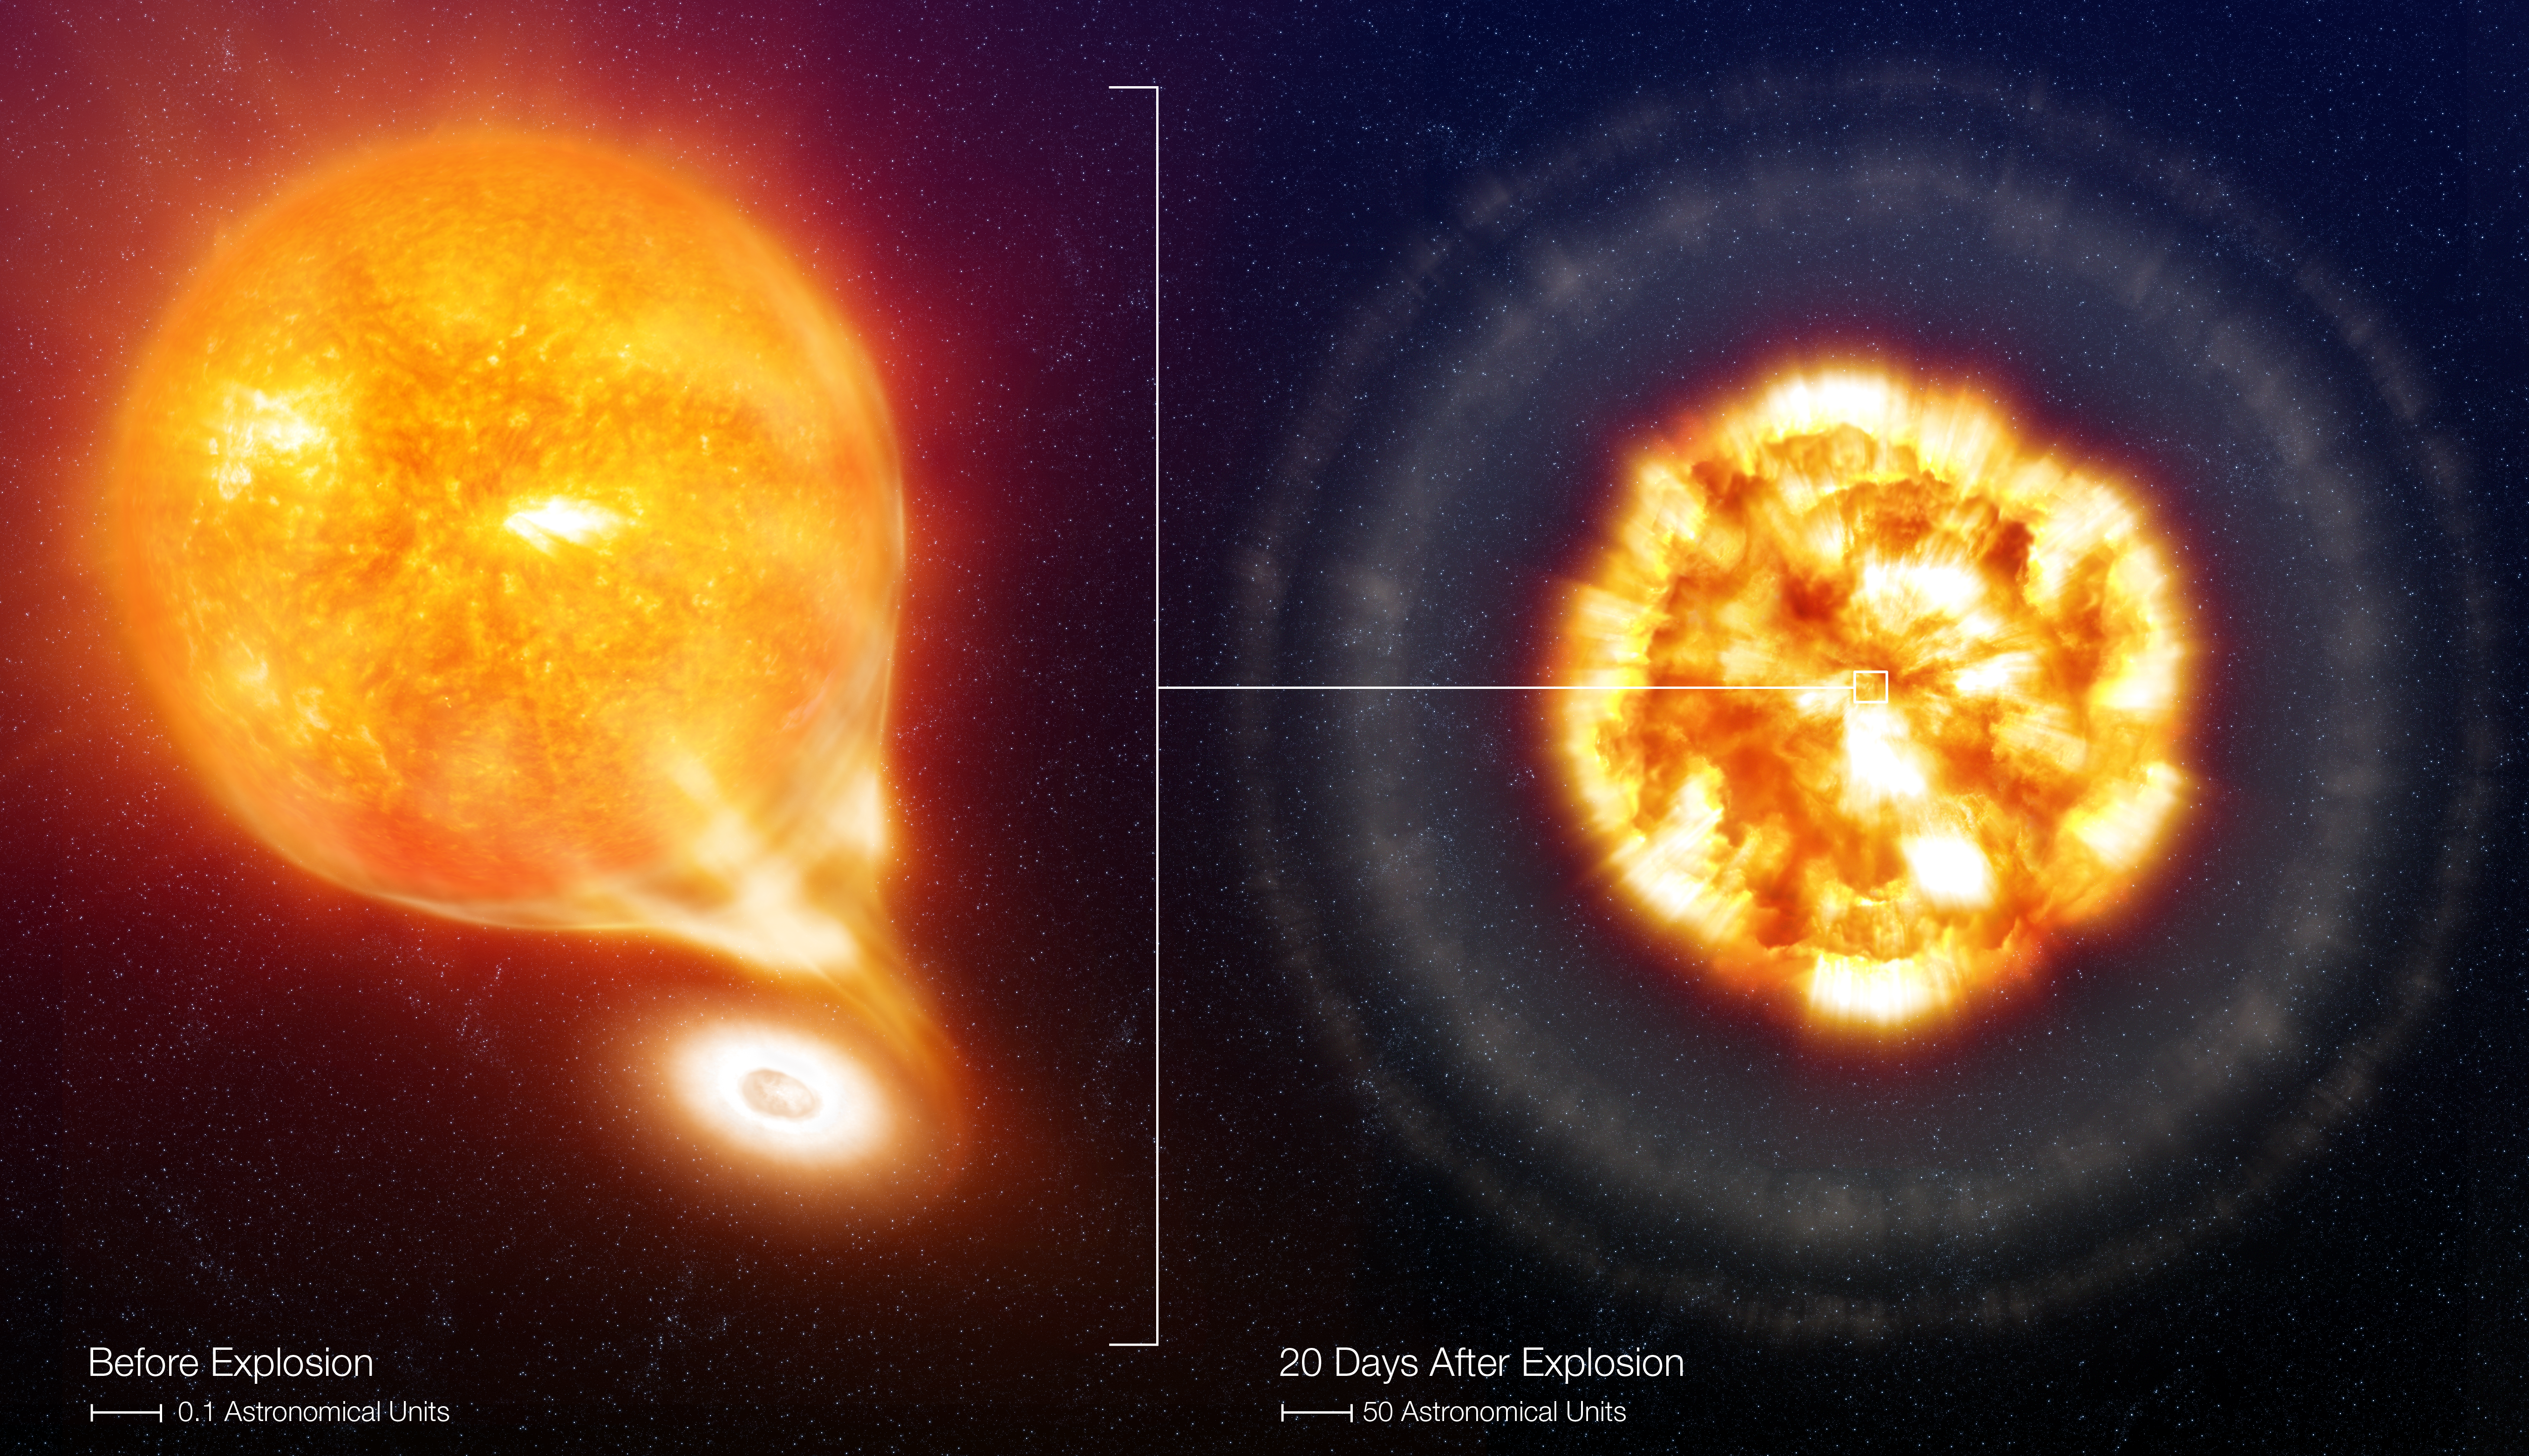

SN 2006X, before and after the Type Ia Supernova explosion (artist's impression)

Left : artist's impression of the favoured configuration for the progenitor system of SN2006X before the explosion. The White Dwarf (on the right) accretes material from the Red Giant star, which is losing gas in the form of stellar wind (the diffuse material surrounding the giant). Only part of the gas is accreted by the White Dwarf, through a so-called accretion disc which surrounds the compact star. The remaining gas escapes the system and eventually dissipates into the interstellar medium. The Red Giant star has a radius about 100 times larger than our Sun, while the White Dwarf is about 100 times smaller than the Sun.

Credit: ESO